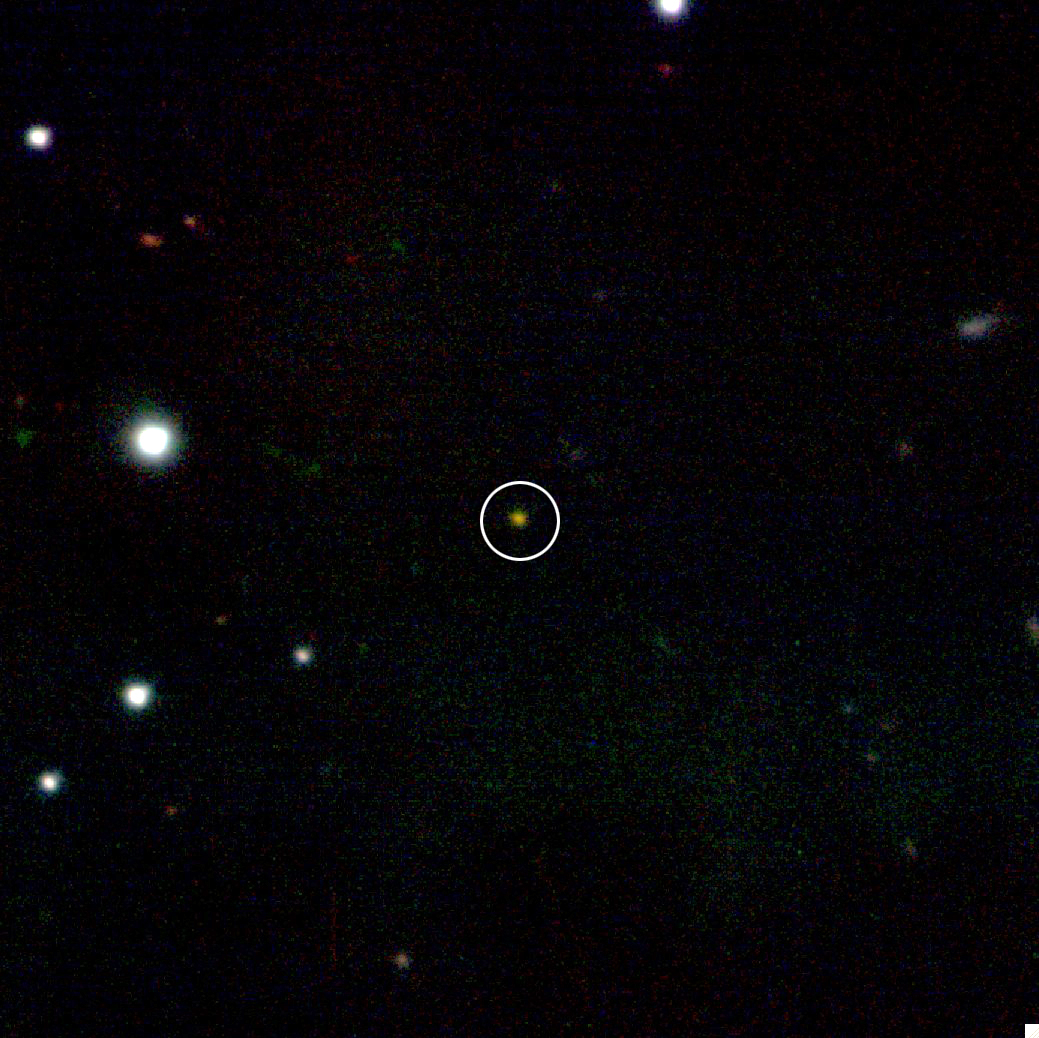

Most Distant Known Object in Universe

The fading infrared afterglow of GRB 090423 appears in the center of this false-color image taken with the Gemini North Telescope in Hawaii. The burst is the farthest cosmic explosion yet seen.

Credit: International Gemini Observatory/NSF/AURA, D. Fox and A. Cucchiara (Penn State Univ.) and E. Berger (Harvard Univ.)